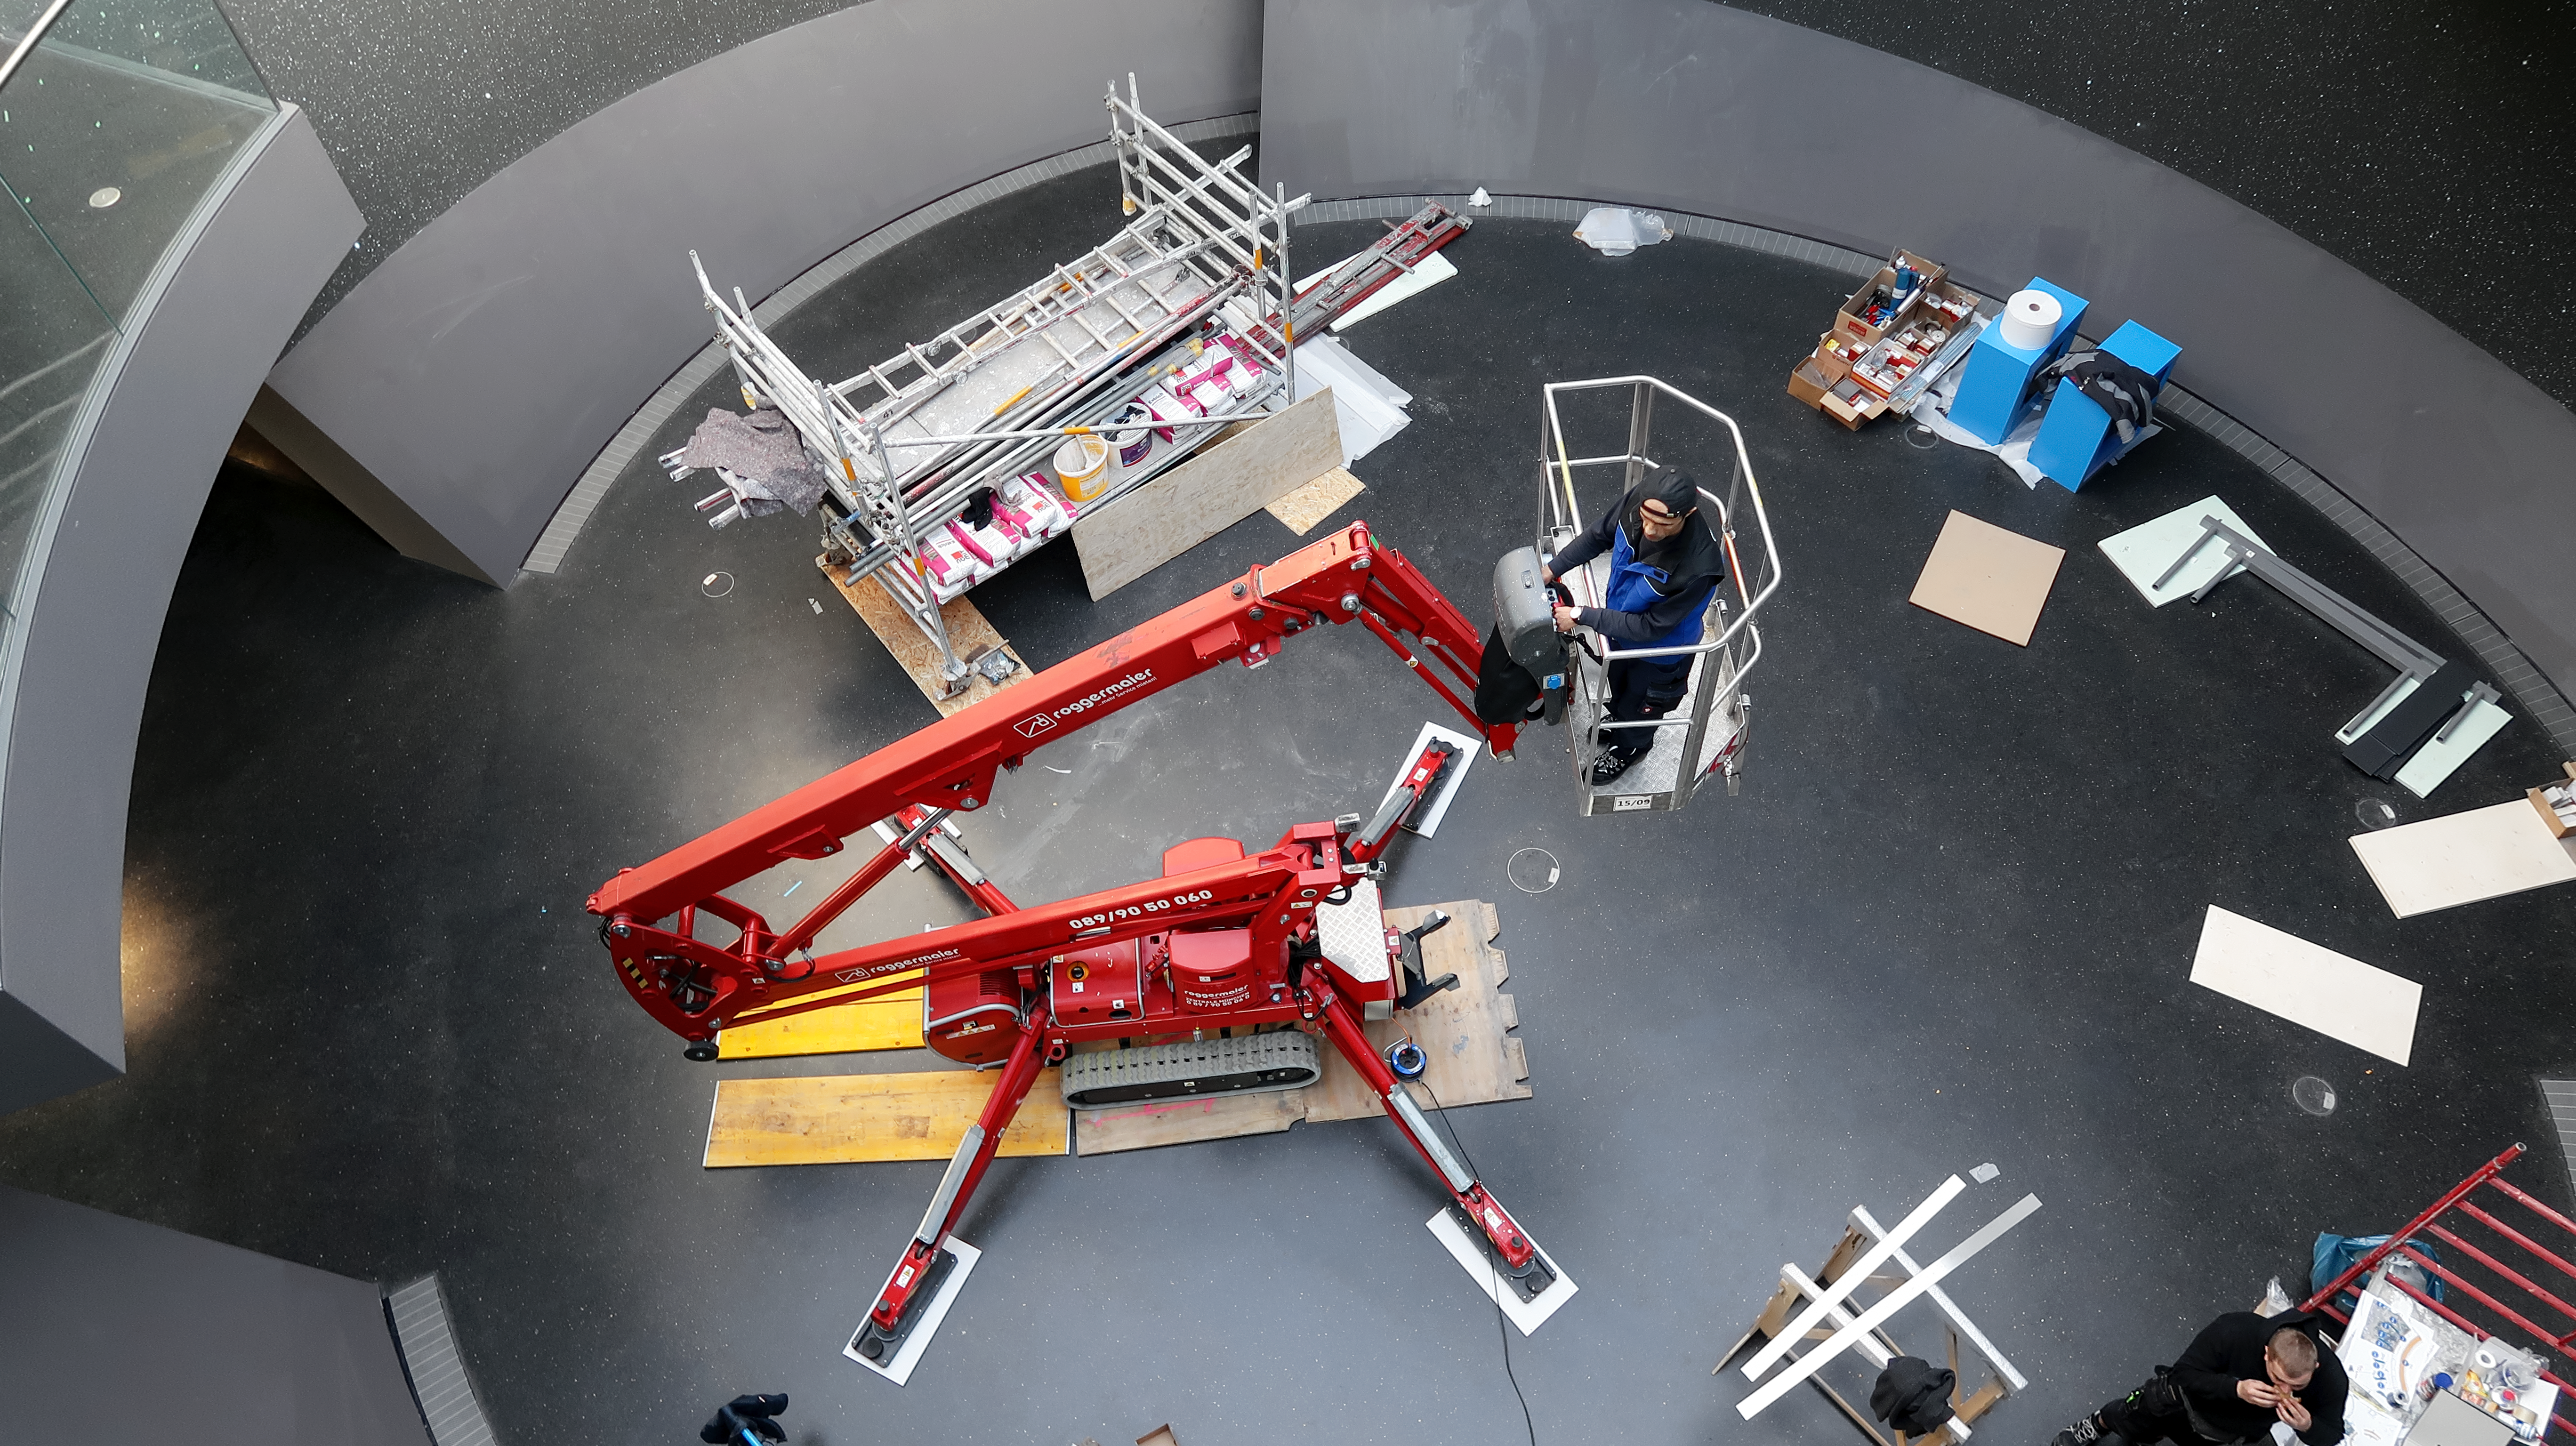

Raising the Void

Construction work in The Void of ESO Supernova Planetarium & Visitor Centre.

Credit: ESO